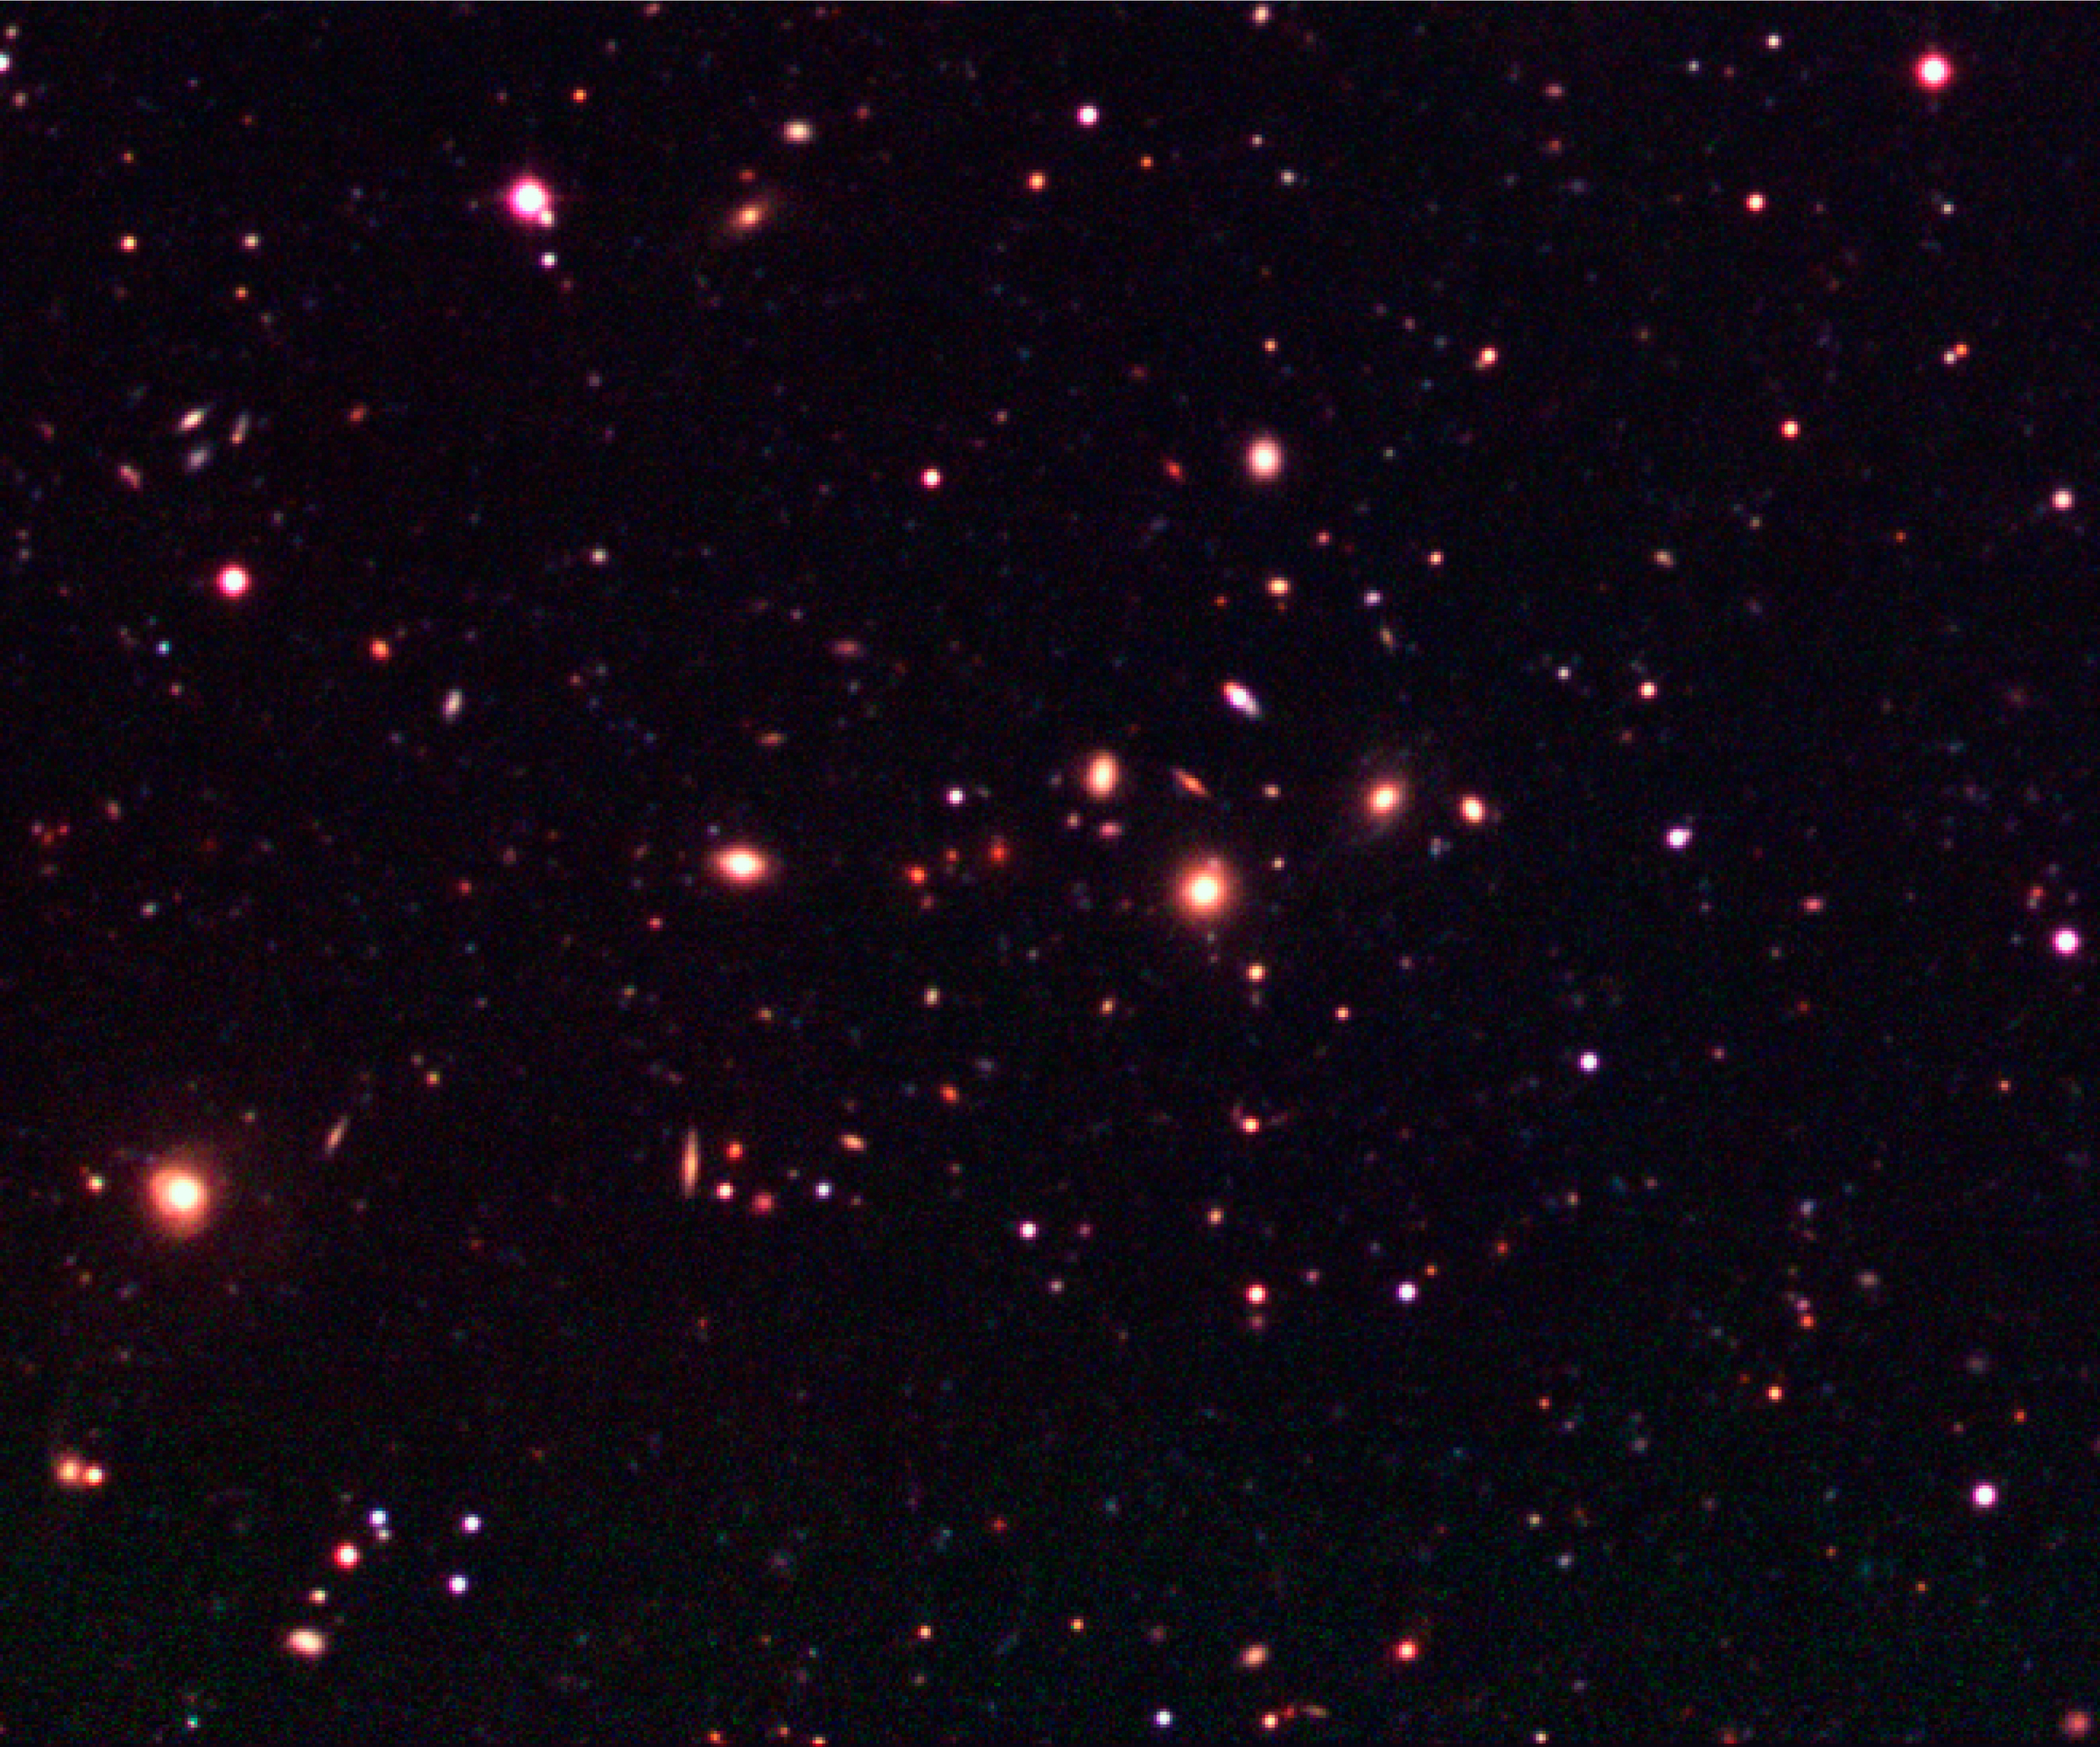

Galaxy cluster in the Capodimonte Deep Field

This image shows an enlargement of a moderately distant galaxy cluster in the south-east quadrant (lower left) of the Capodimonte Deep Field. The field measures 1380 x 1260 pixels, or about 5.5 x 5.0 arcmin 2 in the sky.

Technical information: this image displays selected areas of the field shown in ESO Press Photo eso0116a at the original WFI scale, hereby also demonstrating the enormous amount of information contained in these wide-field images. North is up and East is left.

Credit: ESO